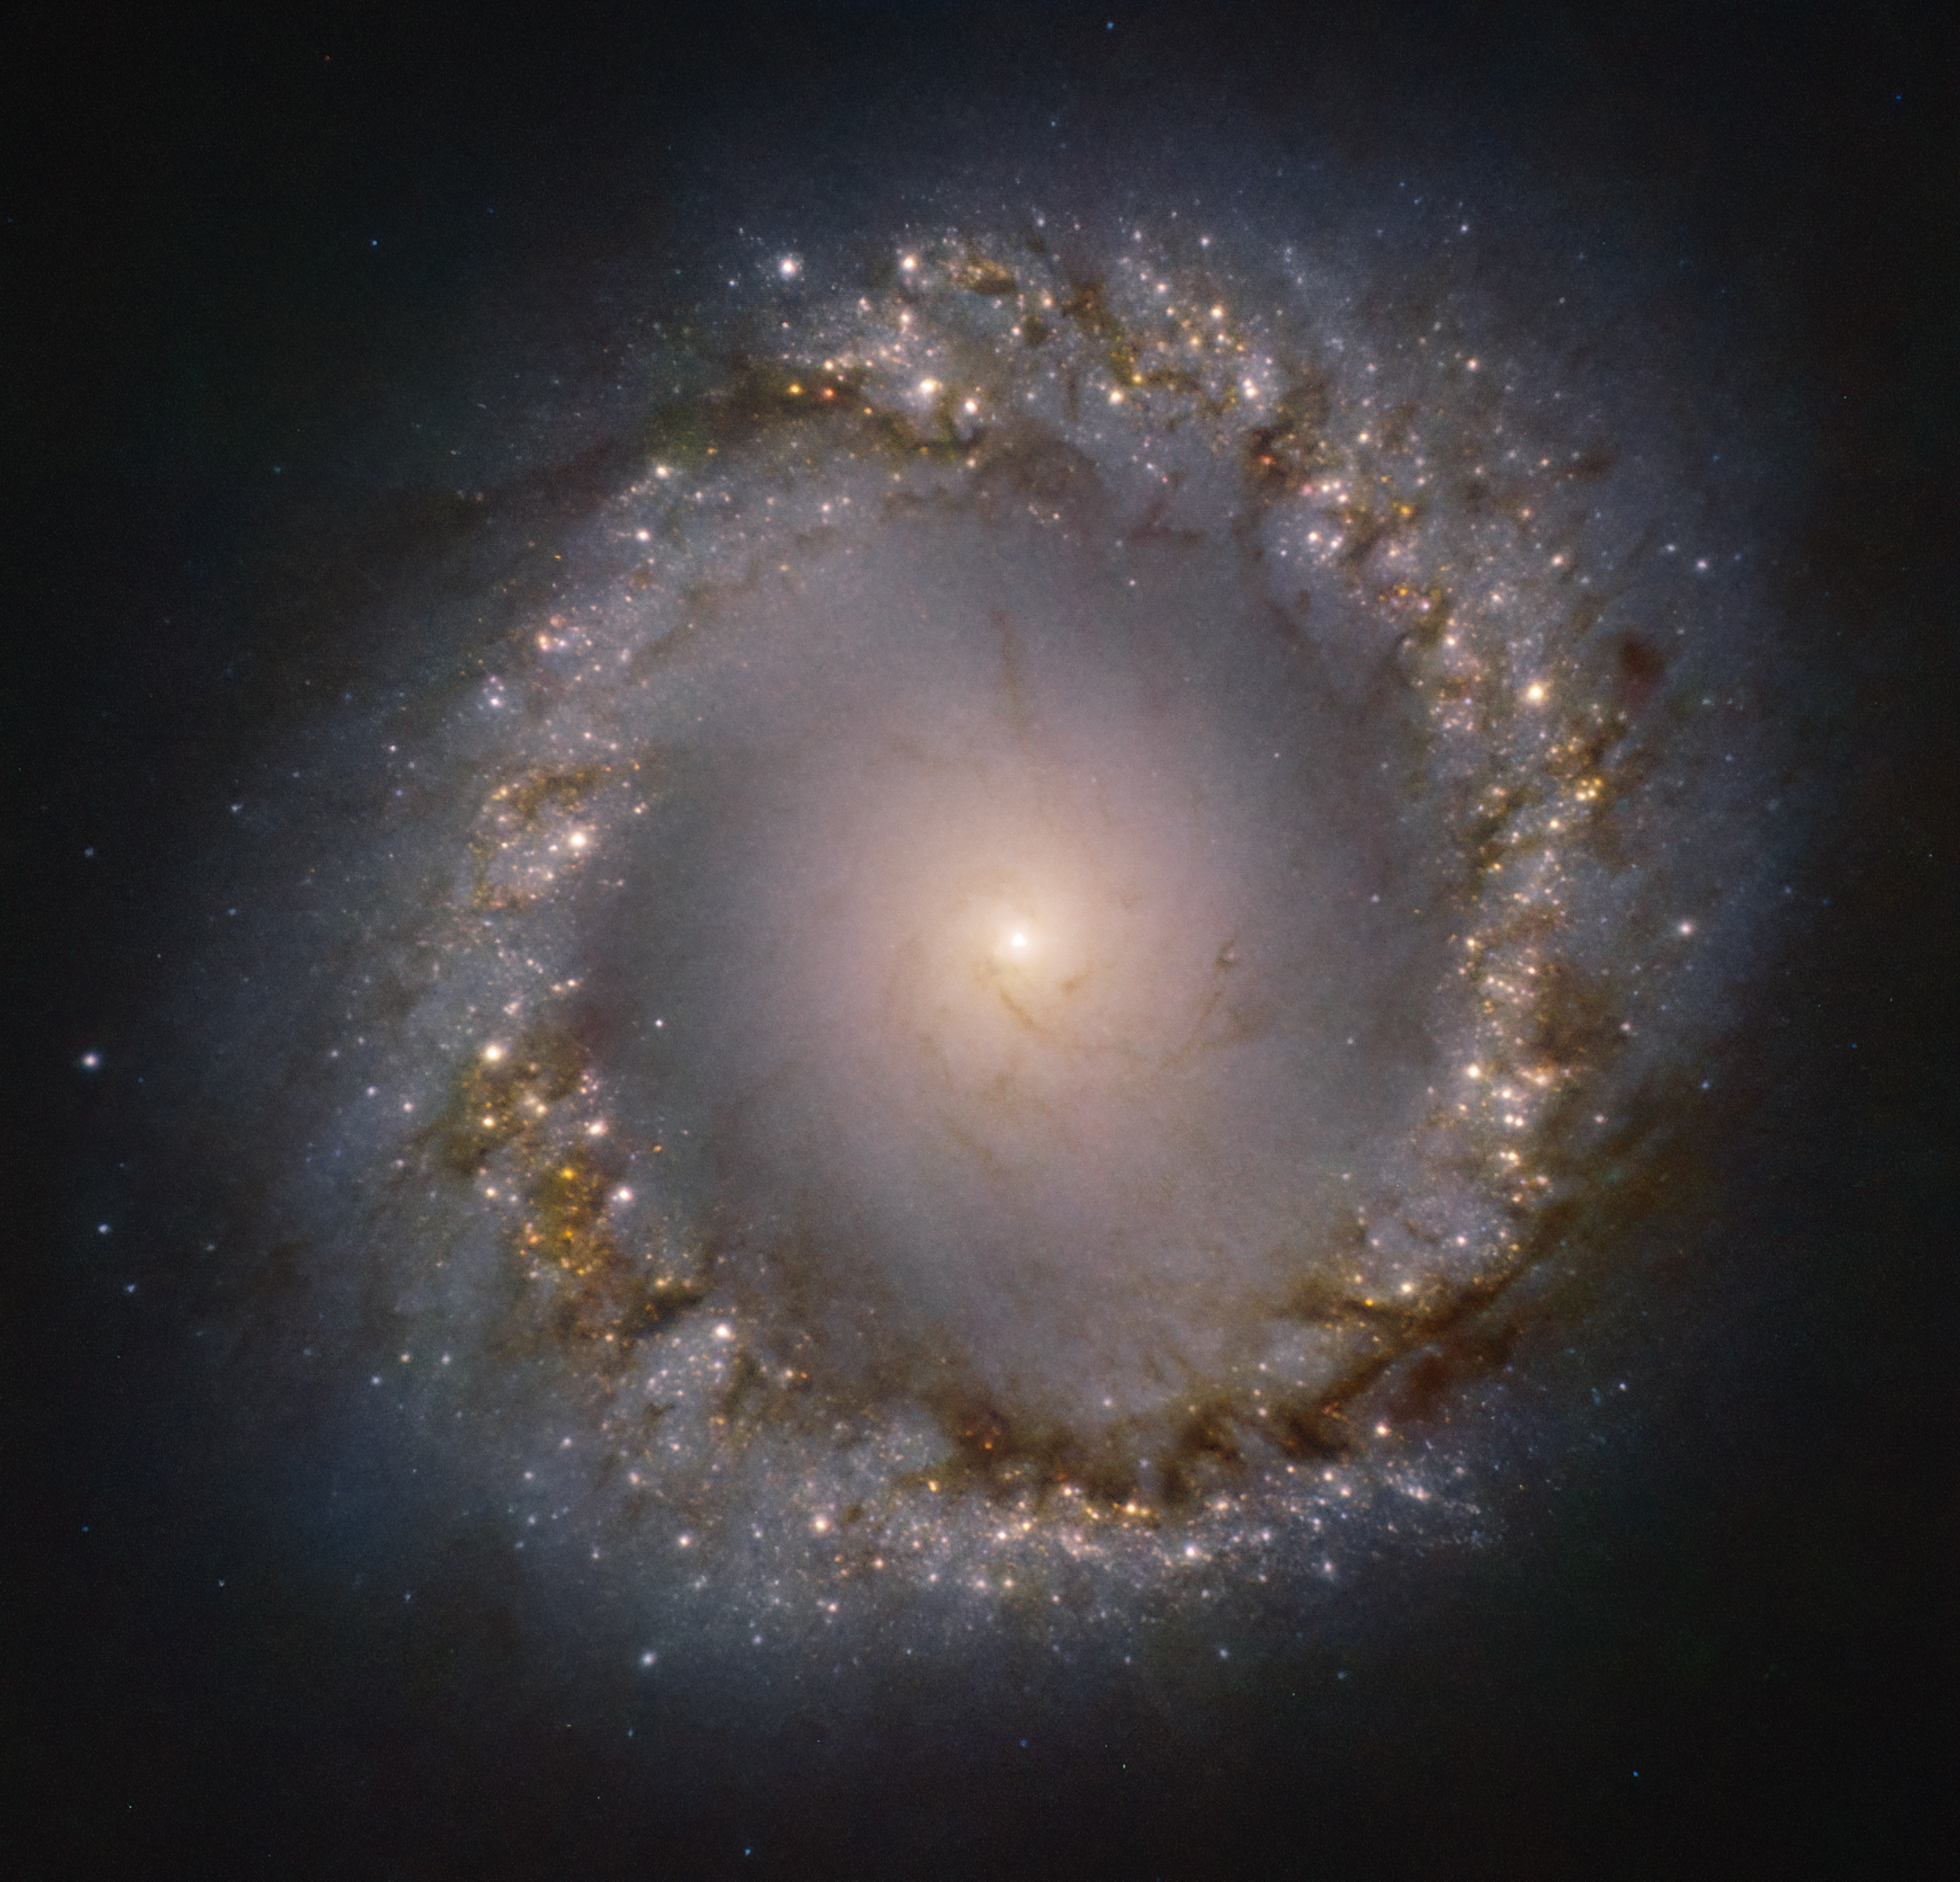

ERIS sees first light, capturing a detailed view of the inner ring of NGC 1097

ERIS, the Very Large Telescope’s newest infrared eye on the sky, captured this stunning image of the inner ring of the galaxy NGC 1097. This galaxy is located 45 million light-years away from Earth, in the constellation Fornax. ERIS has captured the gaseous and dusty ring that lies at the very centre of the galaxy. The bright spots in the ring are stellar nurseries, shown in unprecedented detail. The centre of this galaxy is active, with a supermassive black hole that feeds off its surroundings.

This image has been taken through four different filters by ERIS’s state-of-the-art infrared imager, the Near Infrared Camera System — or NIX. The filters have been represented here by blue, green, red and magenta, where the last one highlights the compact regions in the ring. To put NIX’s resolution in perspective, this image shows, in detail, a portion of the sky less than 0.03% the size of the full Moon.

Credit: ESO/ERIS team